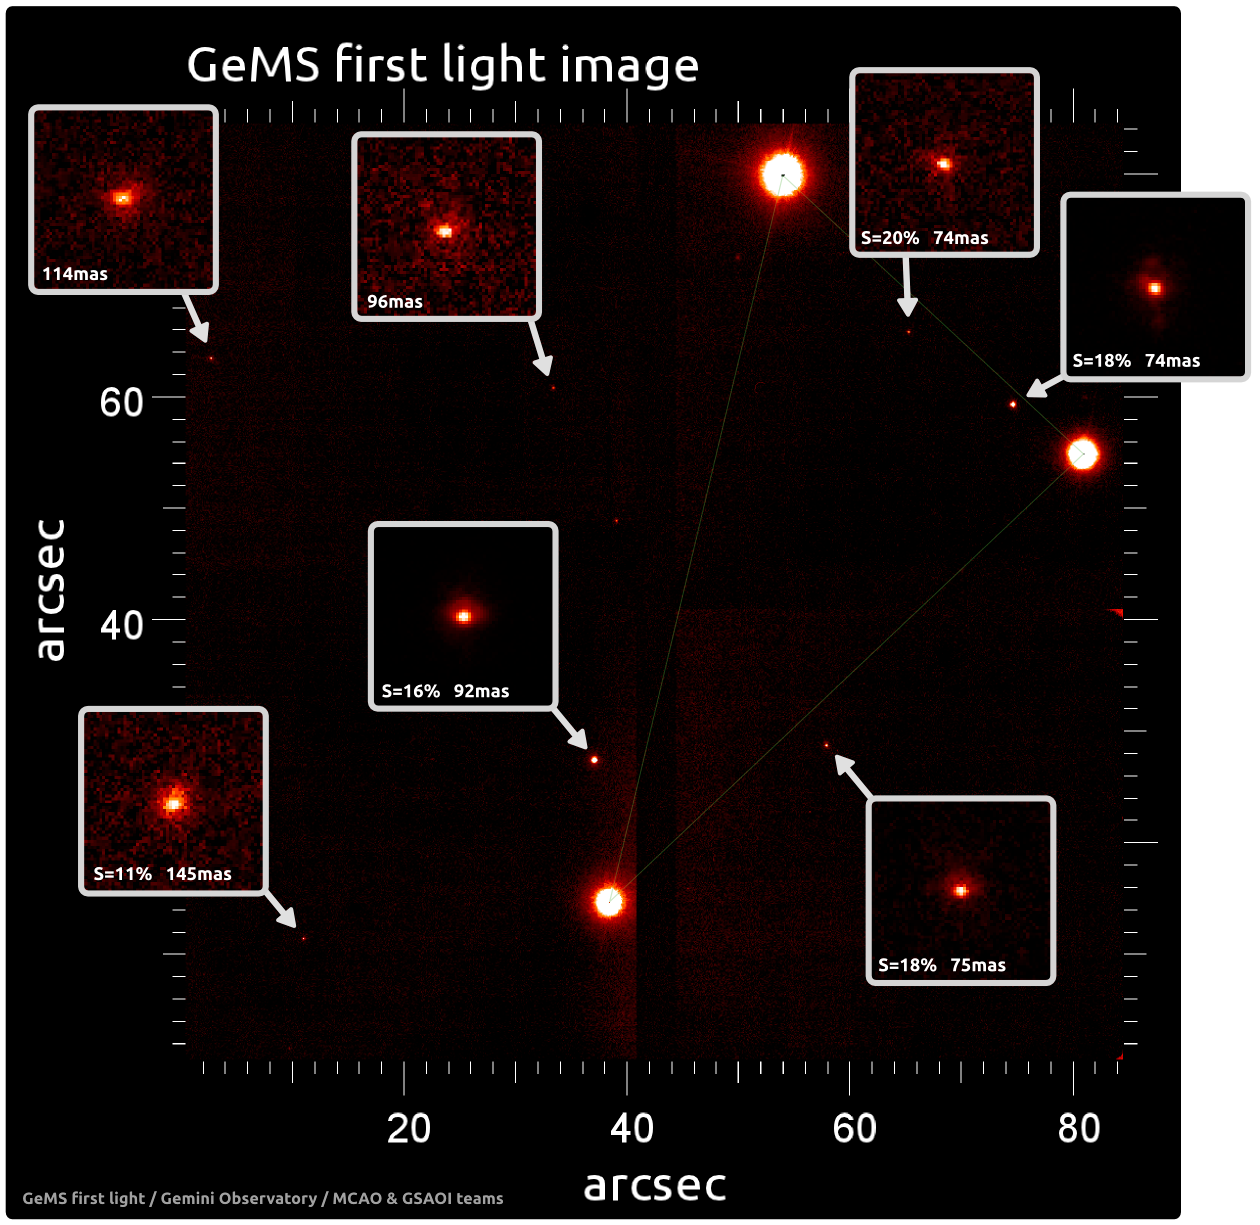

First light image obtained with GeMS and GSAOI

The engineering first light image obtained with GeMS and the Gemini South Adaptive Optics Imager GSAOI on April 19, 2011. The field of view is 85 x 85 arcseconds and the wavelength is 2.12 microns. Strehl ratio and full-width at half-maximum values for all stars are shown in the insets. This image was obtained after only 30 minutes of focusing and optimization – it is by no means representative of what is expected from the fully-commissioned system. However, it is very encouraging and already illustrates the main advantage of MCAO, which is a relatively uniform compensation across a large field of view. Note that the poorer image quality on the left edge is expected, as these stars are outside the constellation defined by the three bright stars in the right half used to control Tip-Tilt.

Credit: International Gemini Observatory/NOIRLab/NSF/AURA